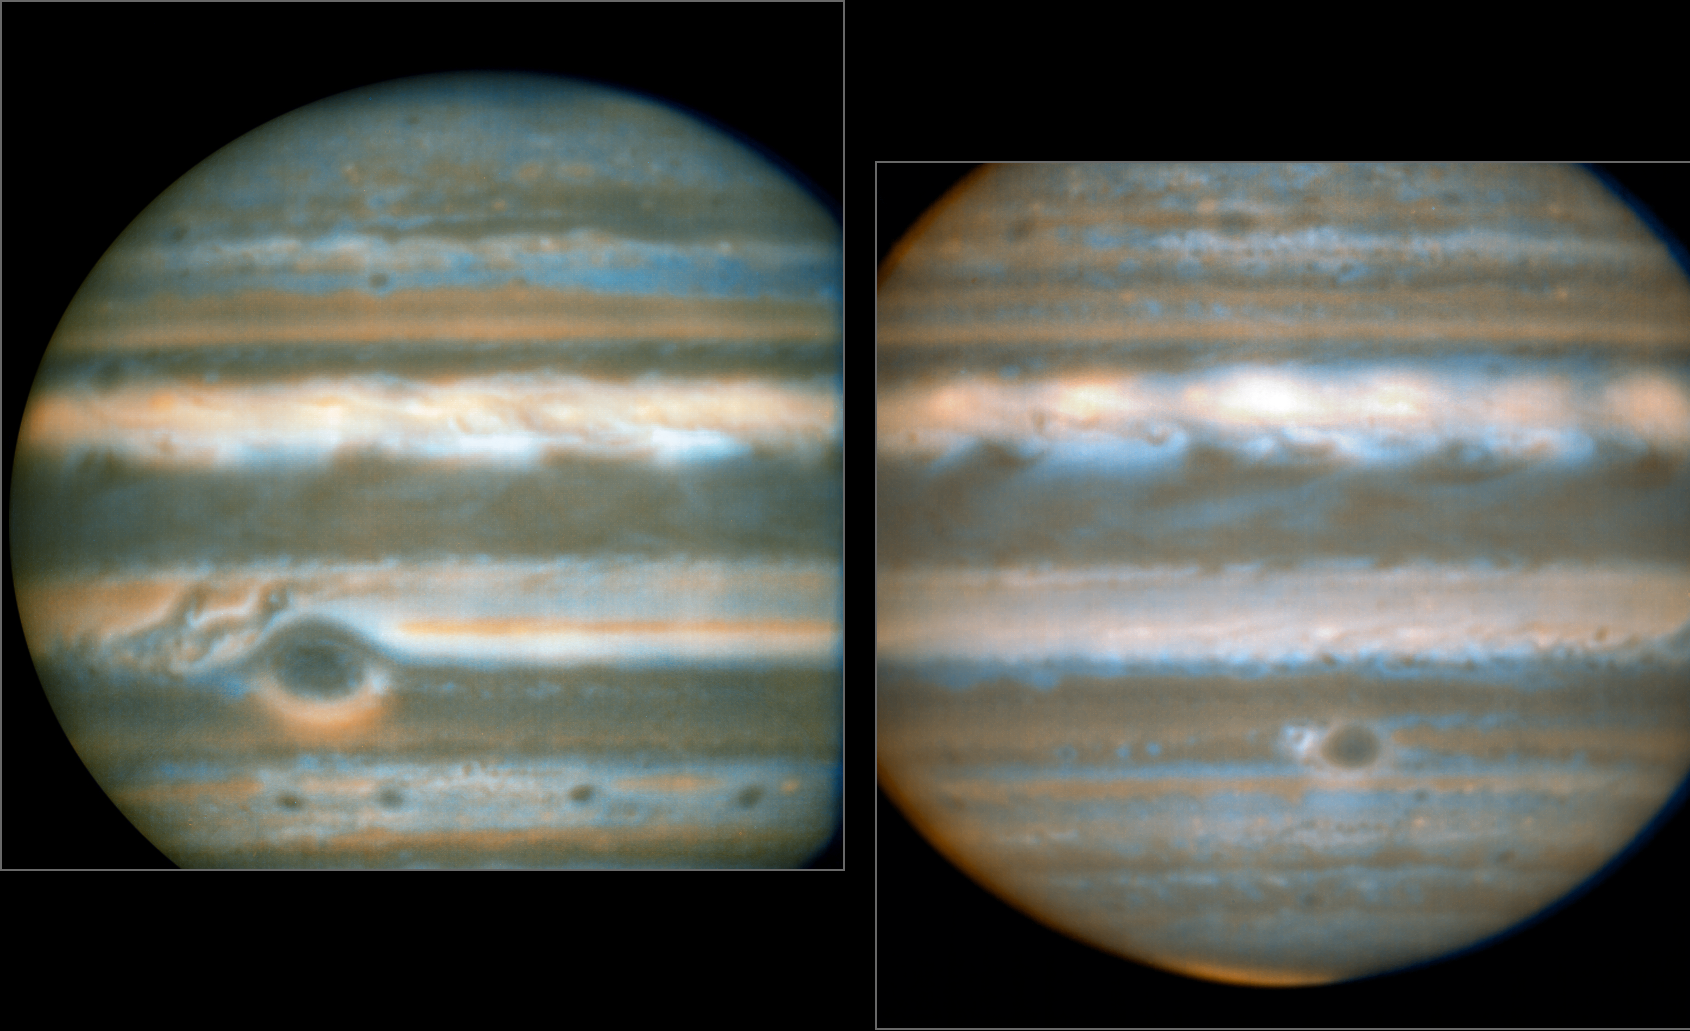

Two faces of Jupiter

False colour images generated from VLT observations in February and March 2016, showing two different faces of Jupiter. The bluer areas are cold and cloud-free, the orangey areas are warm and cloudy, more colourless bright regions are warm and cloud-free, and dark regions are cold and cloudy (such as the Great Red Spot and the prominent ovals). The wave pattern over the North Equatorial Band shows up in orange.

This view was created from VLT/VISIR infrared images from February 2016 (left) and March 2016 (right). The orange images were obtained at 10.7 micrometres wavelength and highlight the different temperatures and presence of ammonia. The blue images at 8.6 micrometres highlight variations in cloud opacity.

Credit: ESO/L.N. Fletcher